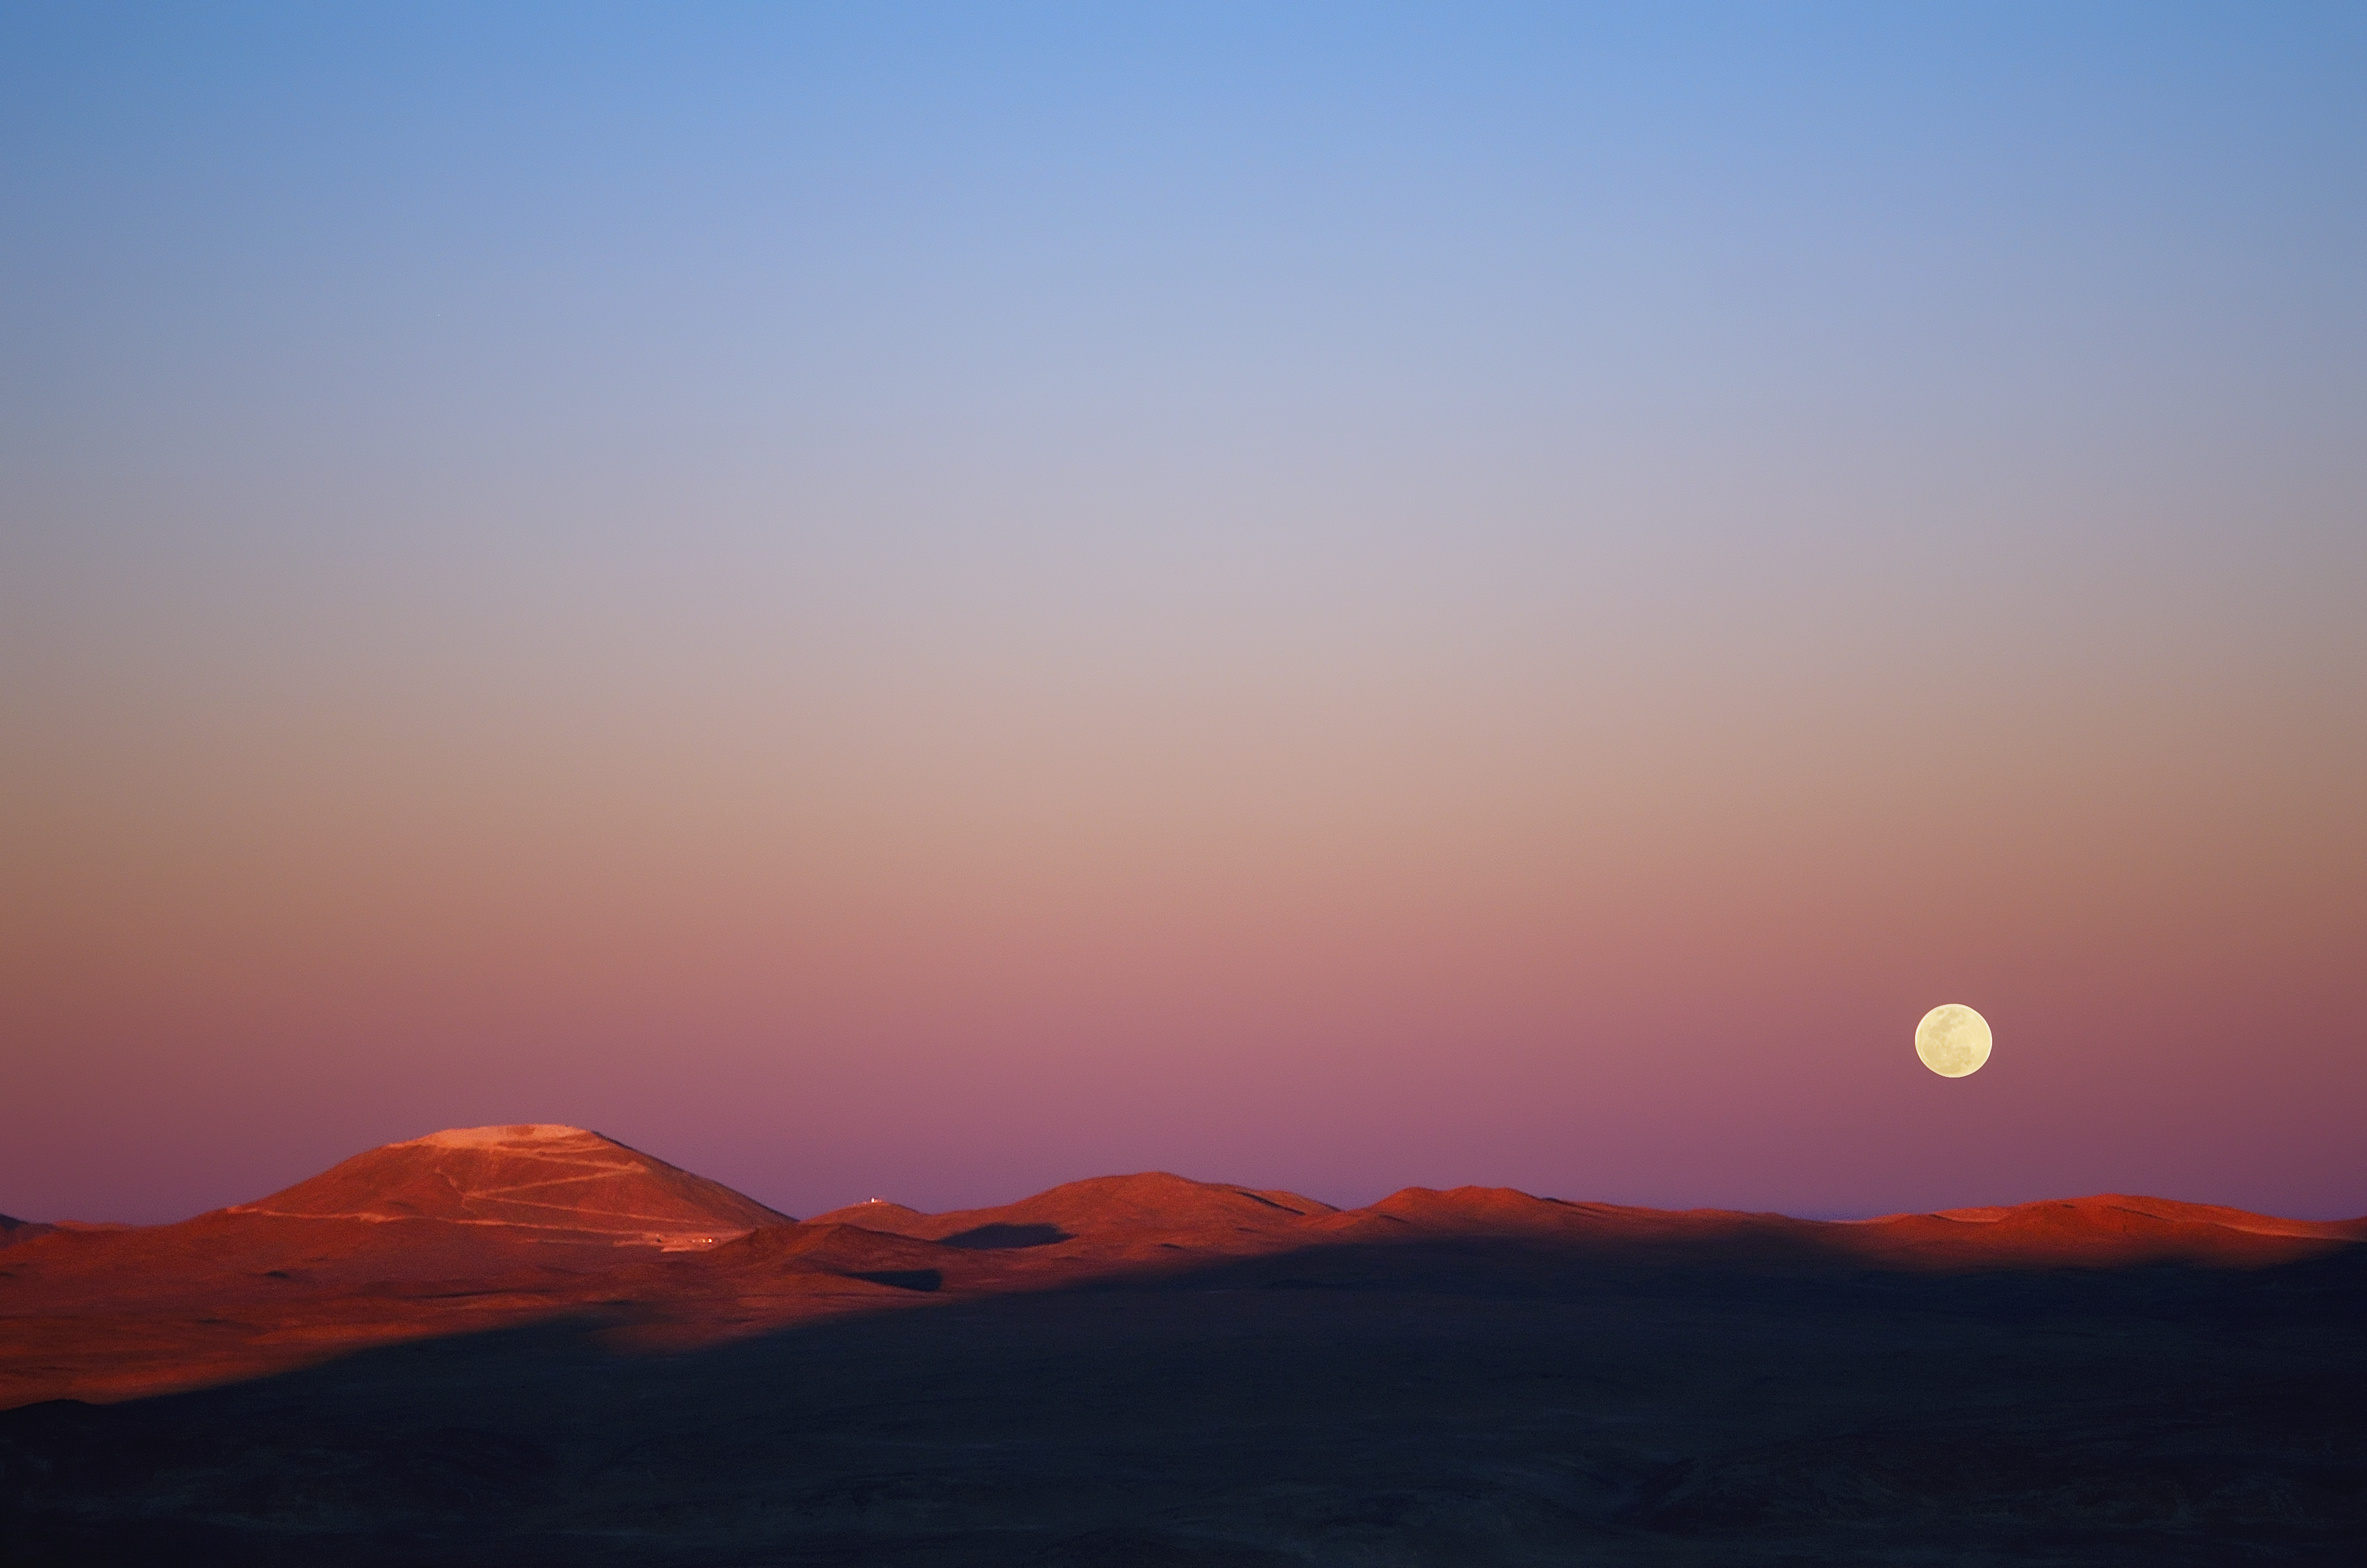

Moonrise over Cerro Armazones

This image of the future home of the E-ELT was taken in November 2014 from ESO’s nearby Paranal Observatory. The levelling of the summit of Cerro Armazones is well advanced (lower left) and the new wider road that is being built up the mountain can also be well seen.

At the time of the picture the Sun was setting over the Pacific Ocean and the last rays of its light were catching Cerro Armazones. The full Moon was also rising in the East at the same time.

Credit: ESO/G. Lambert